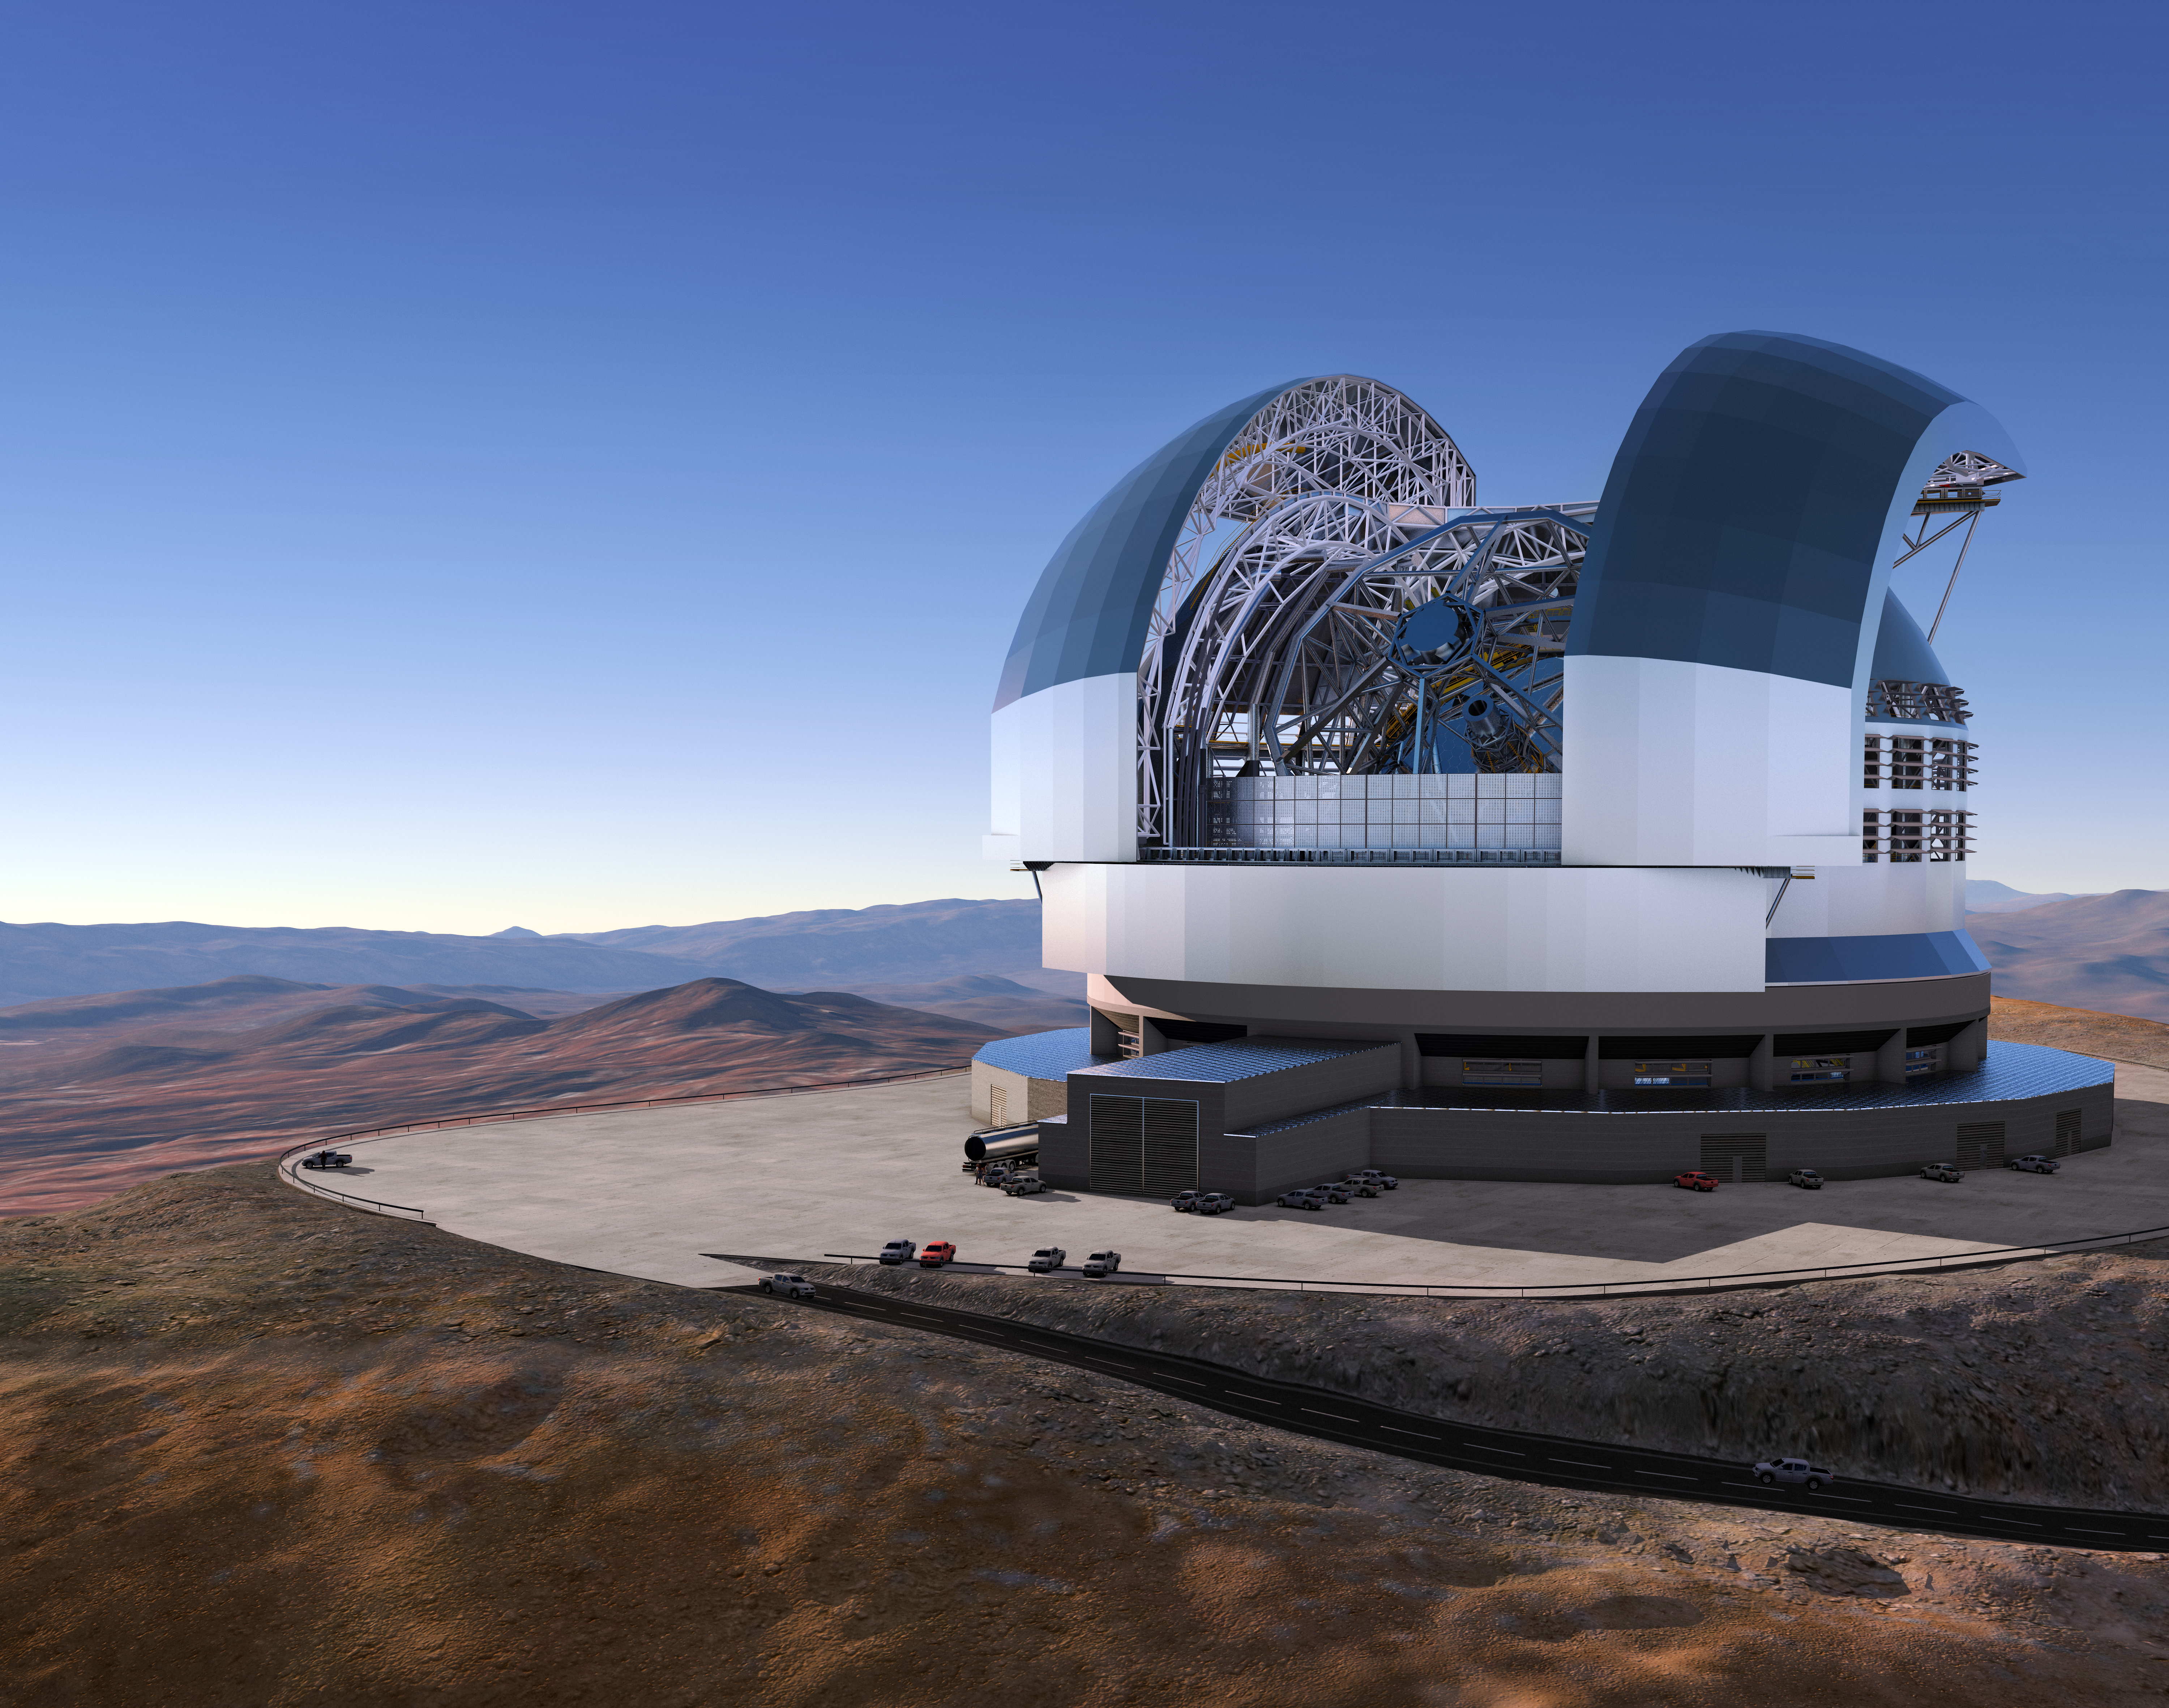

ESO signs largest ever ground-based astronomy contract for ELT dome and telescope structure

At a ceremony in Garching bei München, Germany on 25 May 2016, ESO signed the contract with the ACe Consortium, consisting of Astaldi, Cimolai and the nominated sub-contractor EIE Group for the dome and telescope structure of the Extremely Large Telescope (ELT). This is the largest contract ever awarded by ESO and the largest ever contract in ground-based astronomy. At this occasion the construction design of the ELT was unveiled.

This artist’s rendering of the ELT is based on the detailed construction design for the telescope.

Credit: ESO/L. Calçada/ACe Consortium